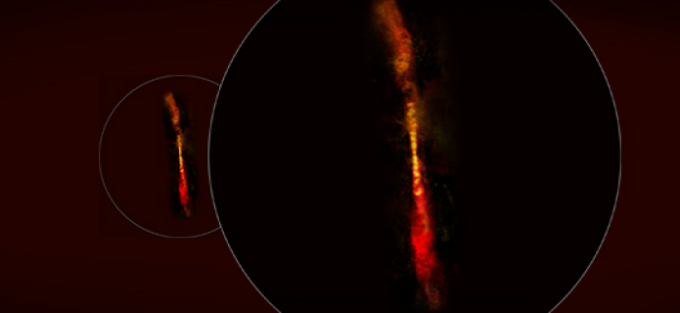

ALMA Discovers Growth Spurts in a Young Protostar

Astronomers using the Atacama Large Millimeter/submillimeter Array (ALMA) have discovered an adolescent protostar that is undergoing a rapid-fire succession of growth spurts. Evidence for this fitful youth is seen in a pair of intermittent jets streaming away from the star’s poles. A paper describing these results is published in the journal Nature.

Ⓒ ALMA (ESO/NAOJ/NRAO)

Credit: ALMA (ESO/NAOJ/NRAO)